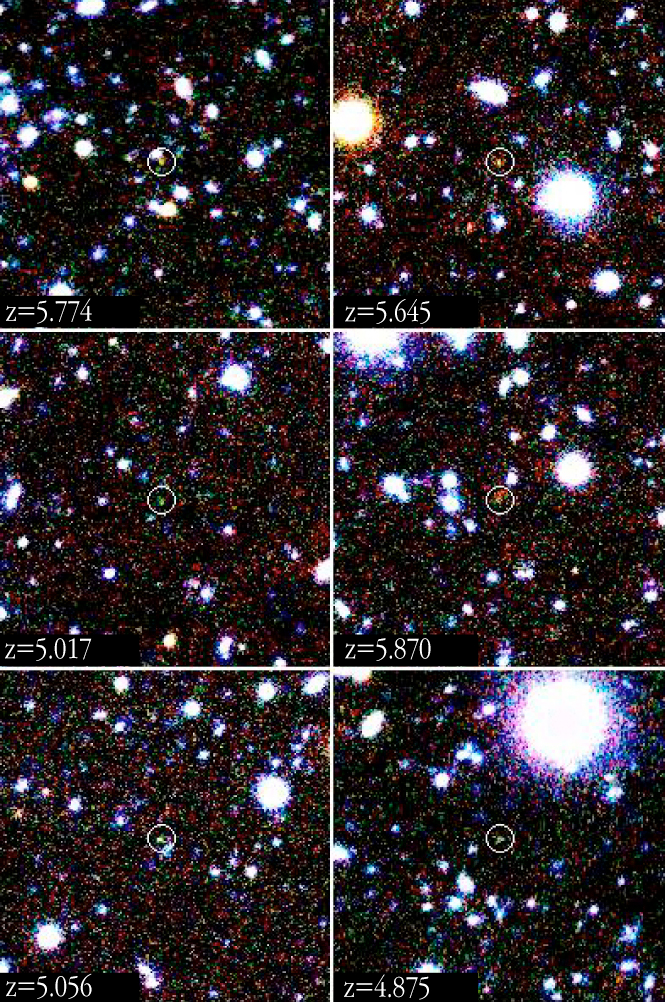

Close-up images of some of the most distant galaxies known

Close-ups of some of the most distant galaxies. Each of the high-redshift galaxies is highlighted by a white circle. The redshift of the object is indicated at the lower left corner of each image. All objects appear green in this image because they are not seen in the blue image and most of their light is emitted in the middle band that is rendered as green in the above three-colour image. Each image measures 30 arcsec on a side; this corresponds to approx. 500,000 light-years at the distance of these objects.

Credit: ESO